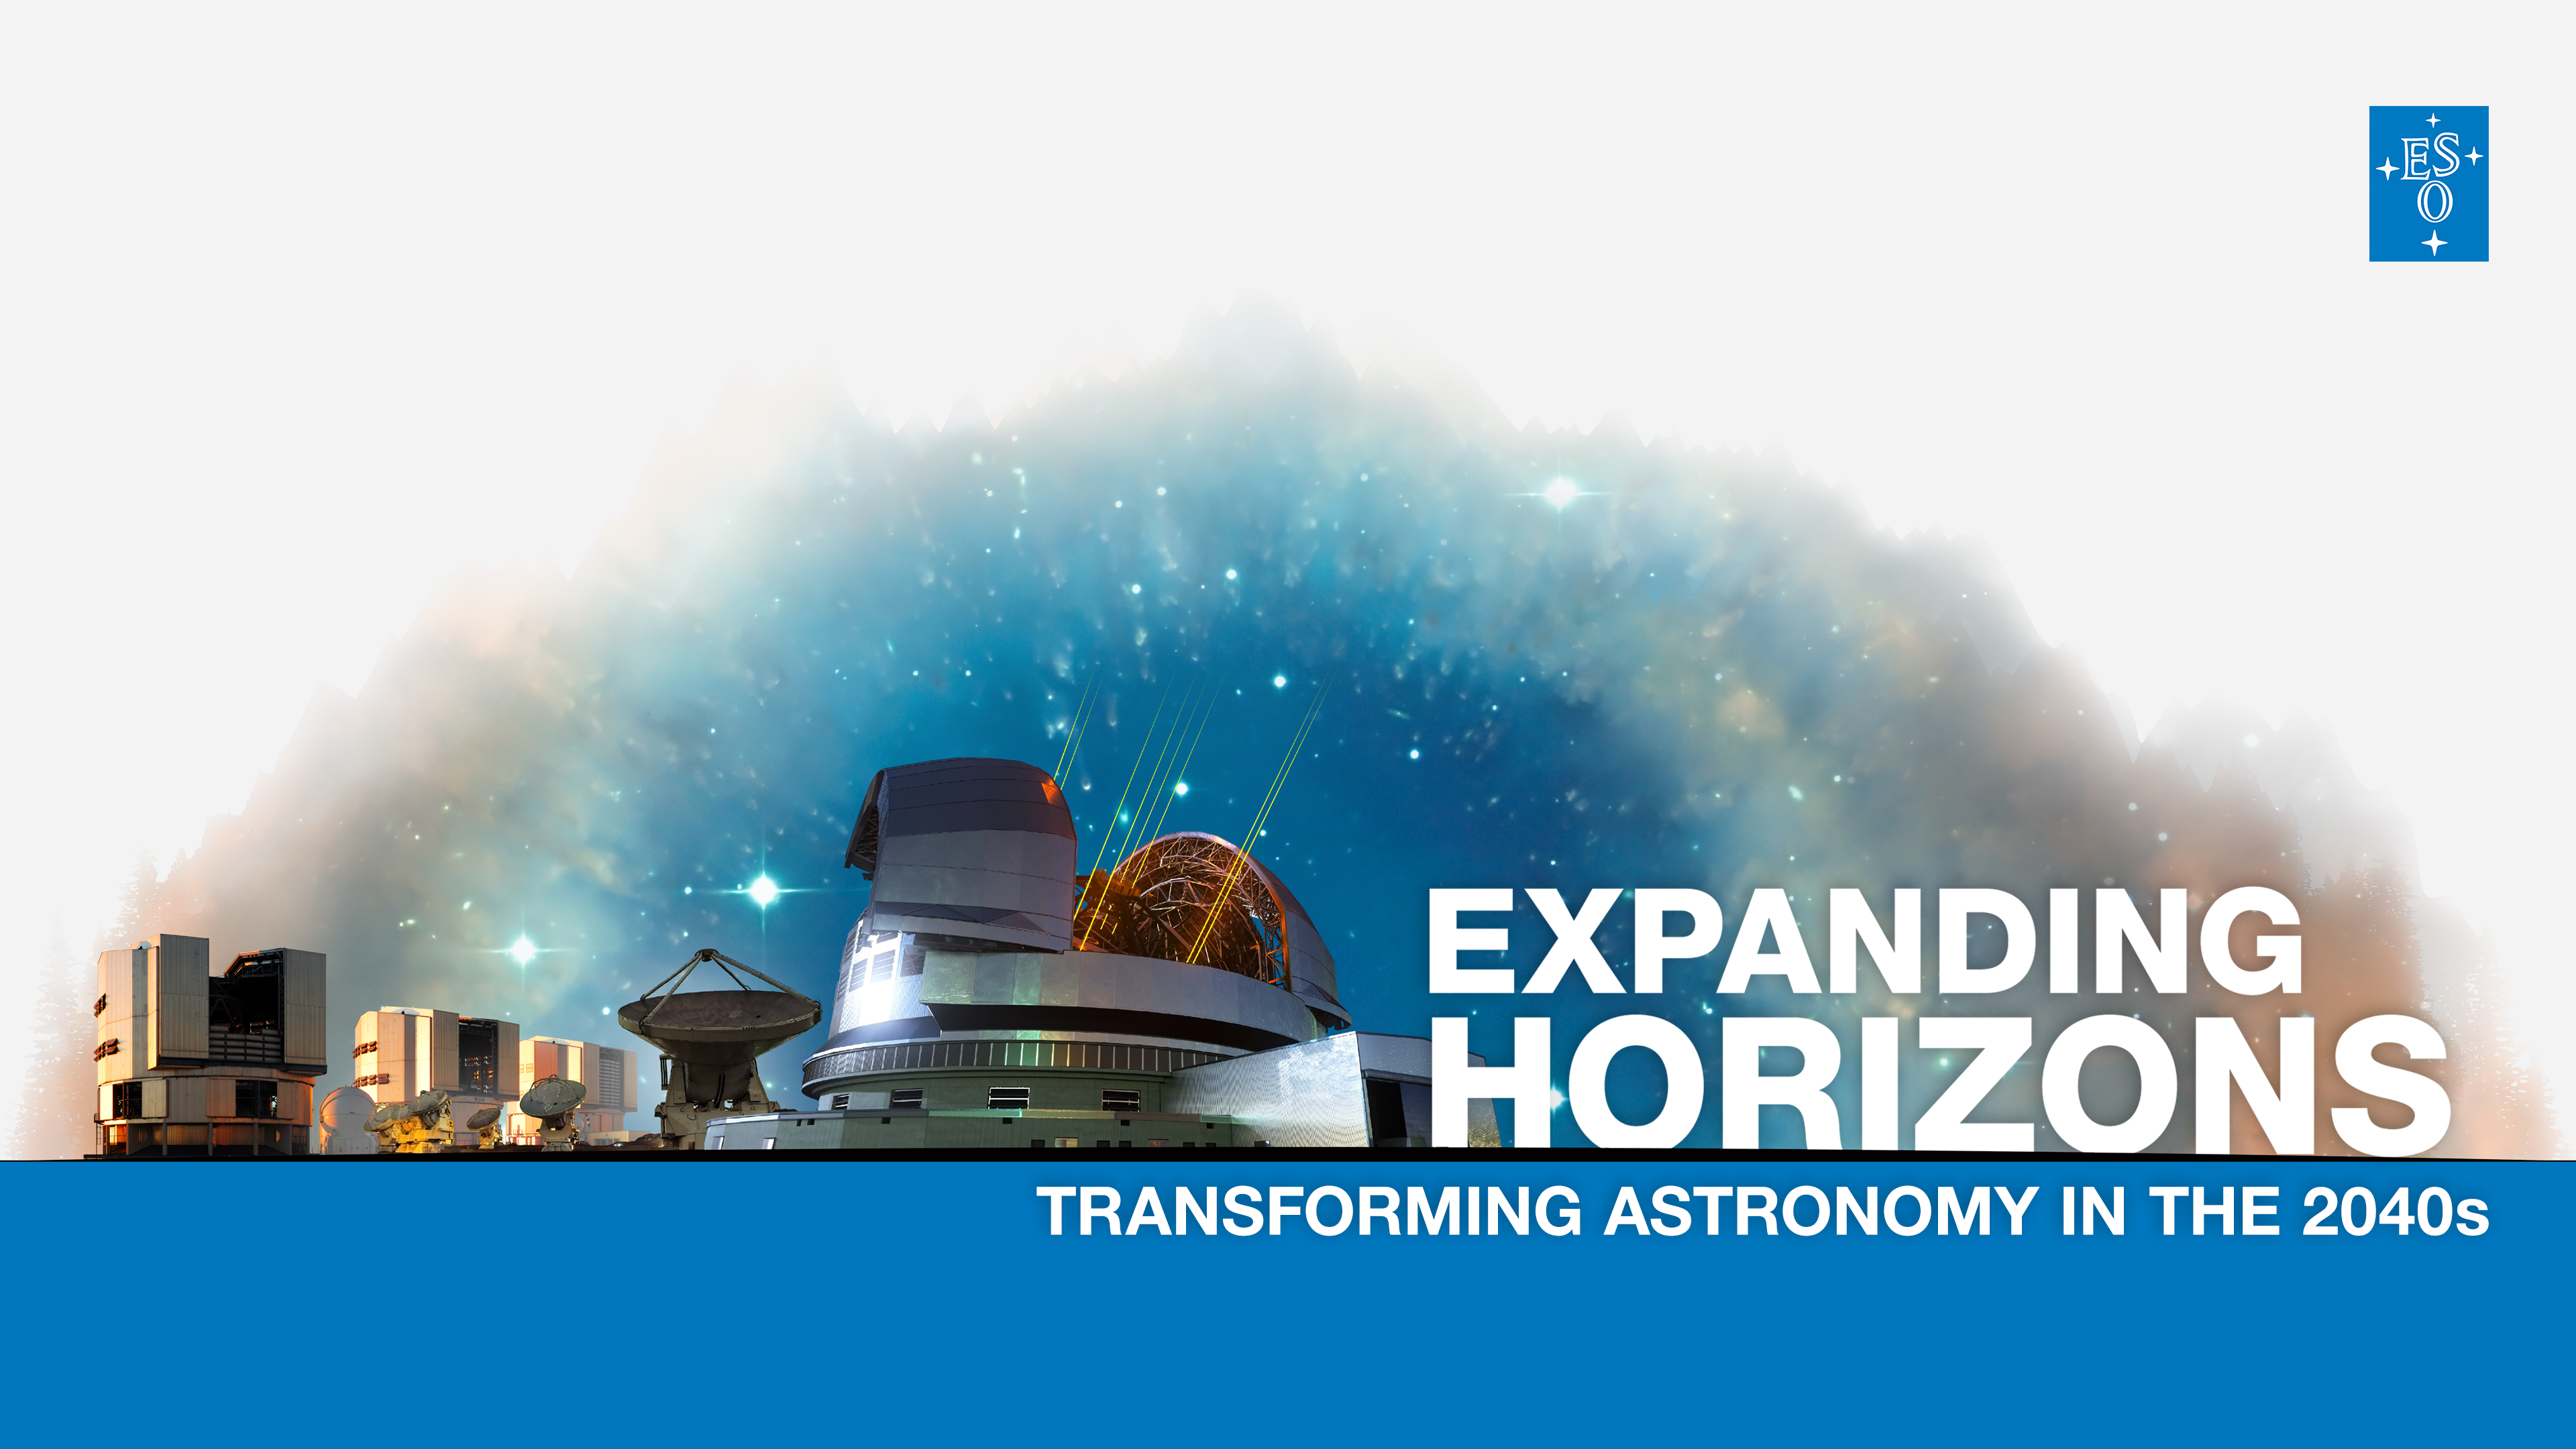

Expanding Horizons banner

With Expanding Horizons, ESO will search for its next innovative ground-based programme. We aim to find the next transformational facility that will advance humanity’s understanding of the Universe whilst fostering international collaboration. ESO will accept proposals from the entire astronomical community. For more information, please check: https://next.eso.org/.

Credit: ESO